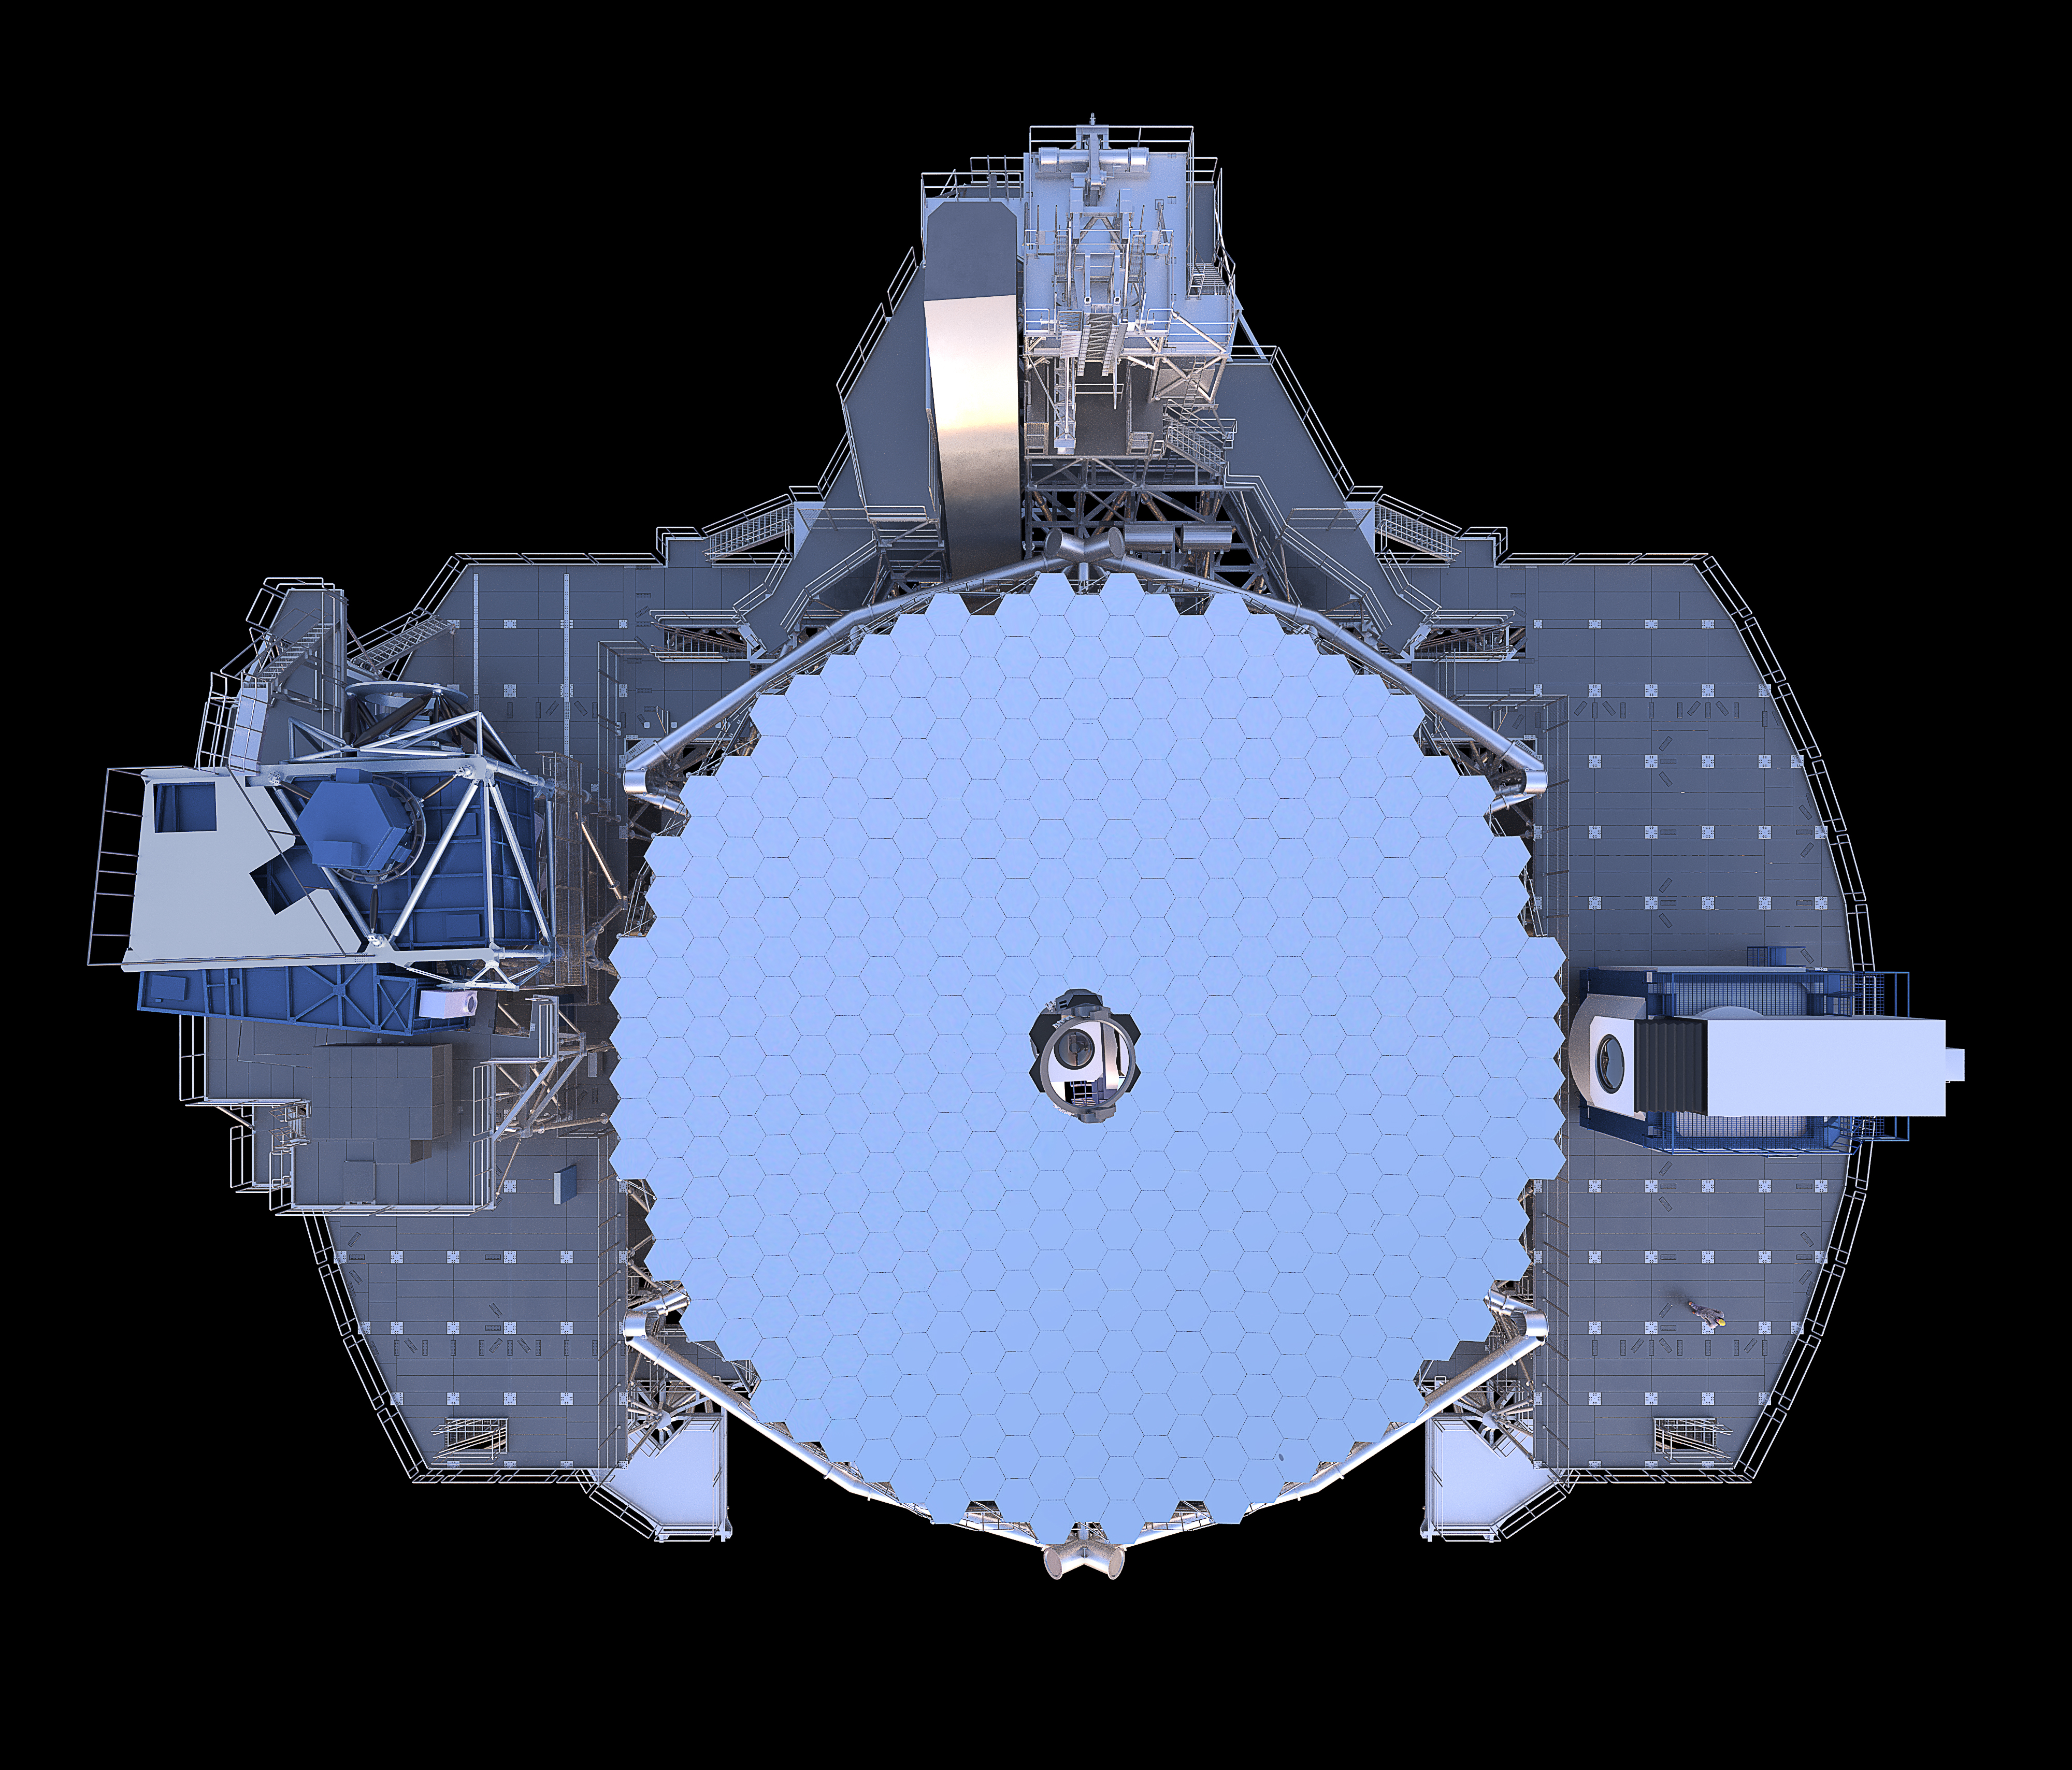

Thirty Meter Telescope Render

A 3D render of the Thirty Meter Telescope.

Credit: TMT International Observatory